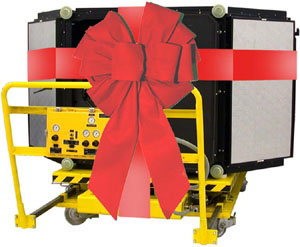

GMOS-S (Gemini South)

Credit: International Gemini Observatory/NOIRLab/NSF/AURA